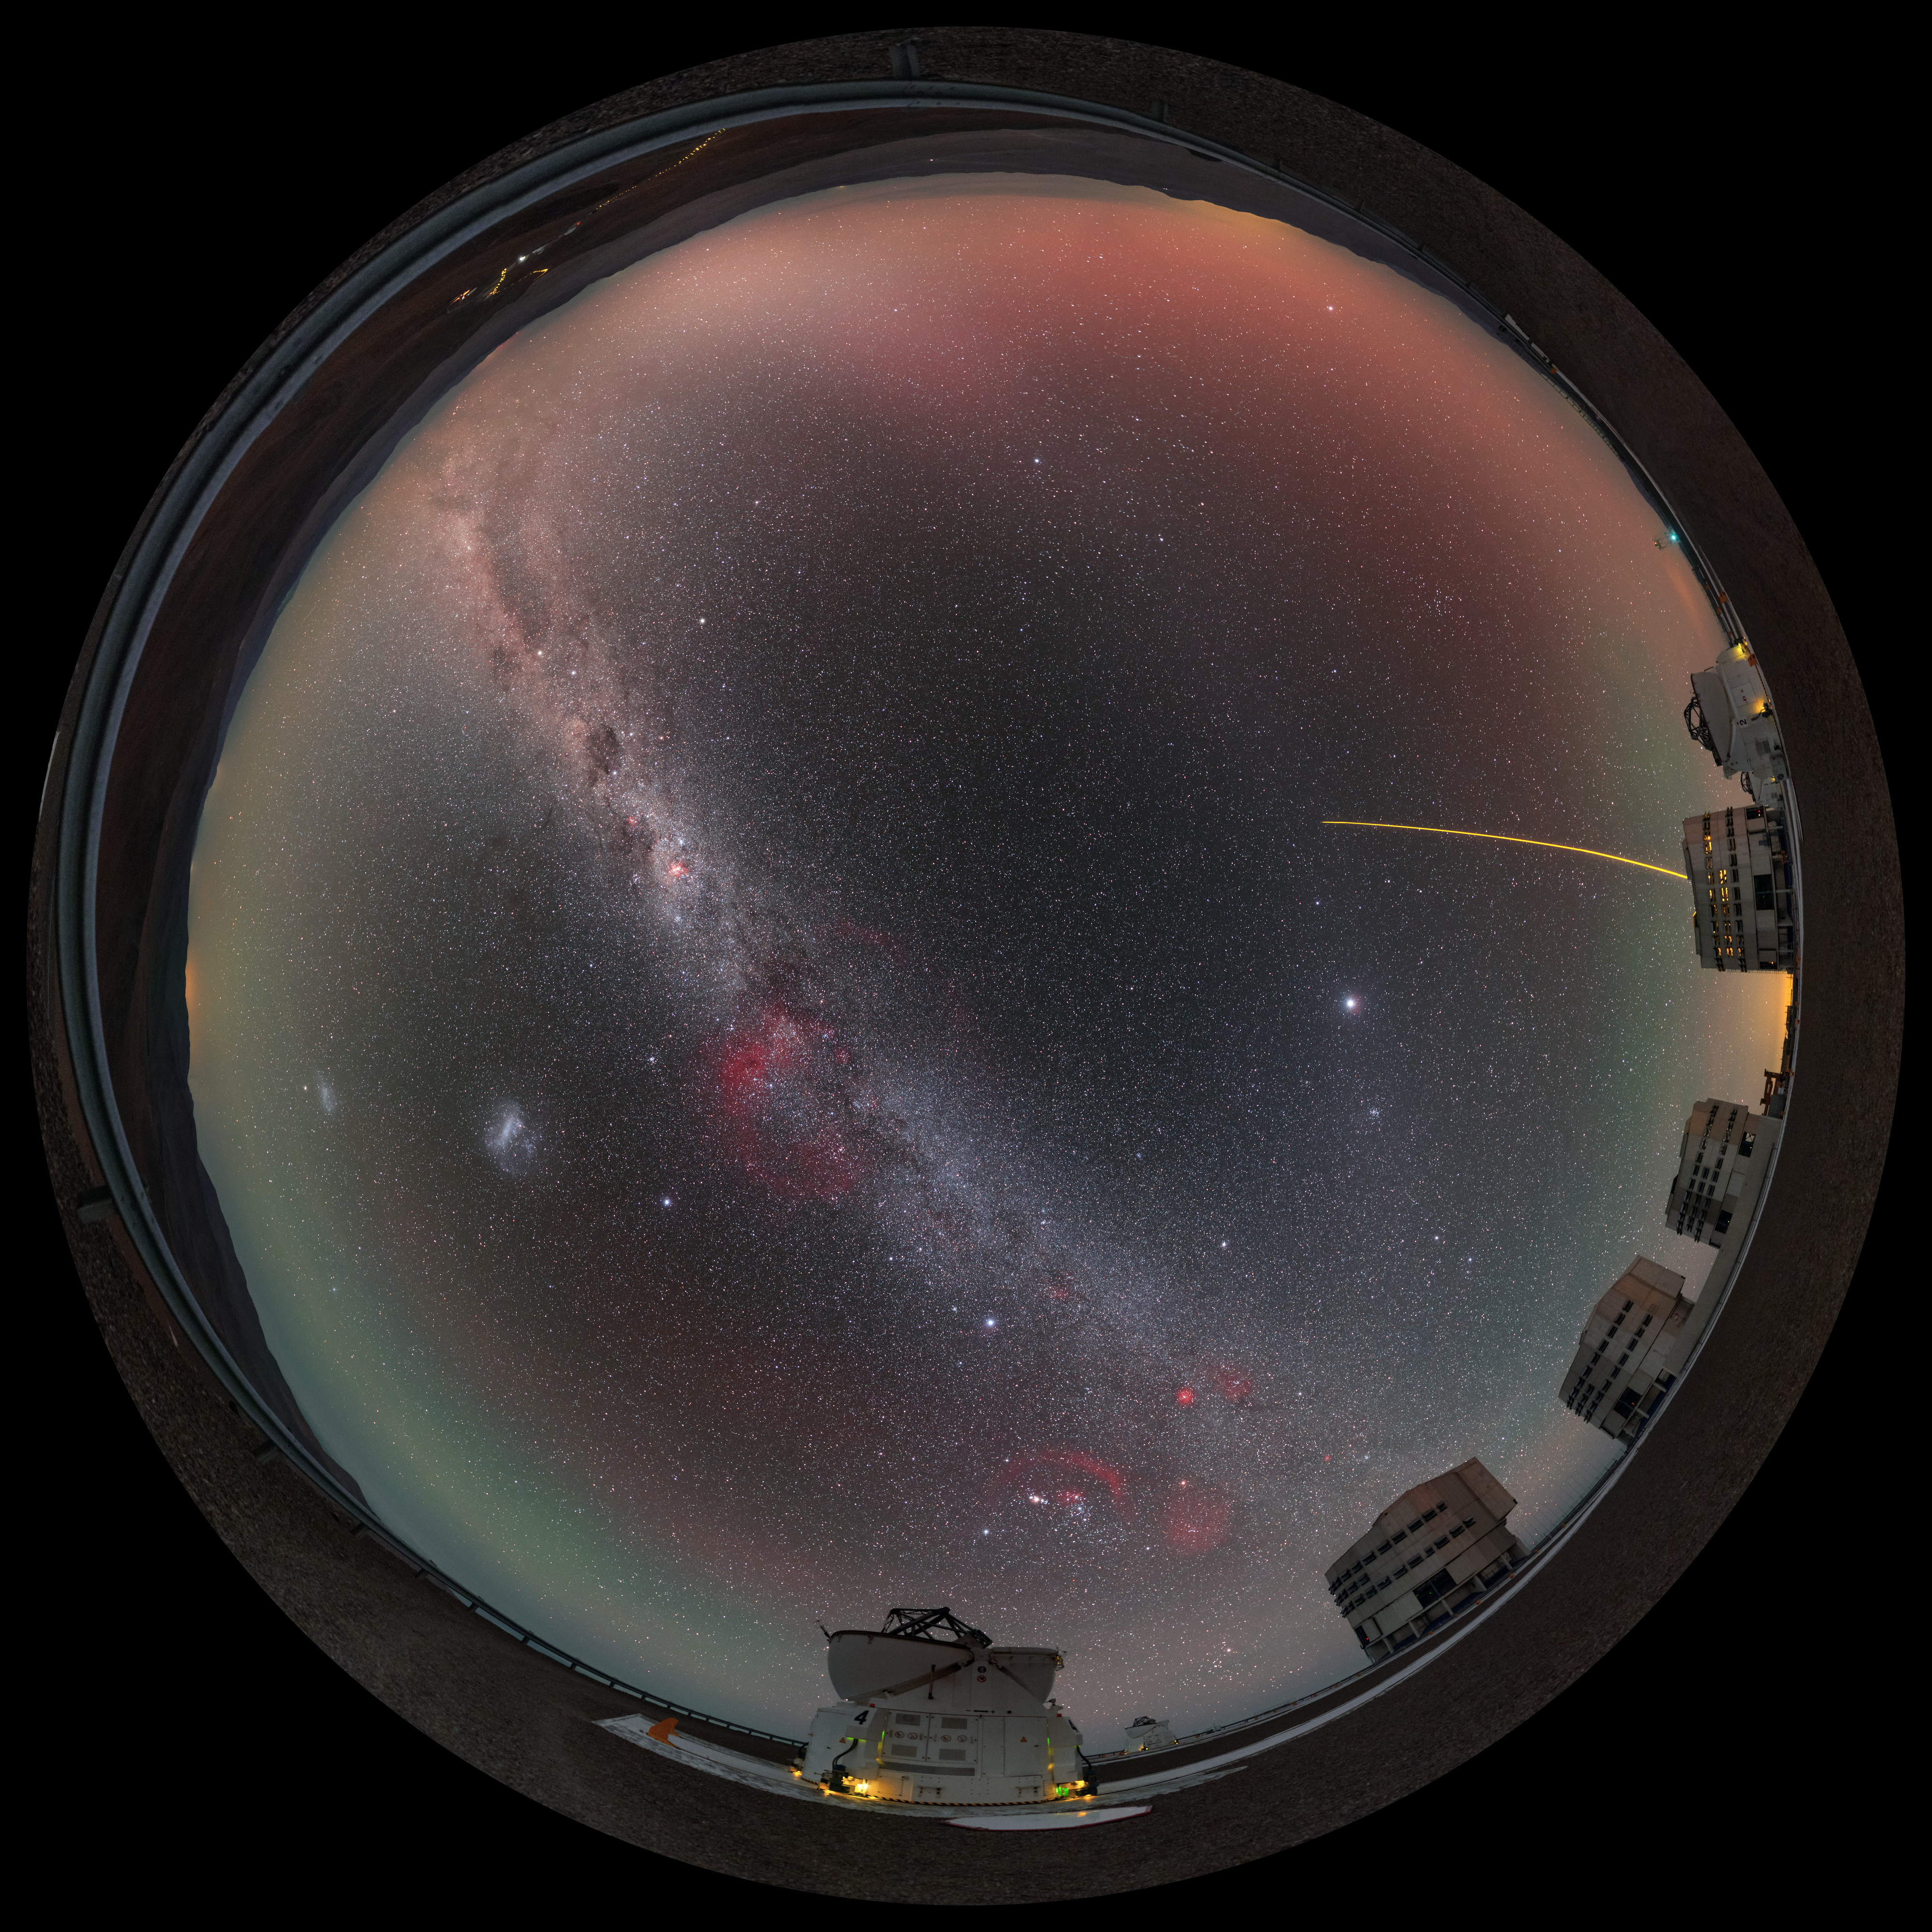

A fulldome family portrait

This fulldome view of the Very Large Telescope (VLT), at ESO’s Paranal Observatory, shows almost all of the telescope’s constituent units in one family photograph!

ESO's VLT comprises four large 8.2-metre Unit Telescopes (UTs), all of which can be seen here and are recognised by their boxy appearance, and four 1.8-metre Auxiliary Telescopes (ATs), two of which are seen here flanking their bigger relatives (both with their rounded domes open). Alongside their standard designations — UT1, UT2, and so on — each of the four giant UTs has its own name in the local Chilean Mapuche language: Antu (The Sun), Kueyen (The Moon), Melipal (The Southern Cross), and Yepun (Venus).

The yellow laser streaking up into the night sky, launched by one of the UTs, creates an artificial star high in the atmosphere, fittingly known as a Laser Guide Star (LGS). This ‘star’ is part of the telescope’s adaptive optics system, which allows astronomers to compensate for the effects of atmospheric turbulence and achieve far clearer images.

The image was created by ESO Photo Ambassador Petr Horálek, and is a puzzle made up of numerous different pictures stitched together to form this high resolution panorama.

Credit: P. Horálek/ESO